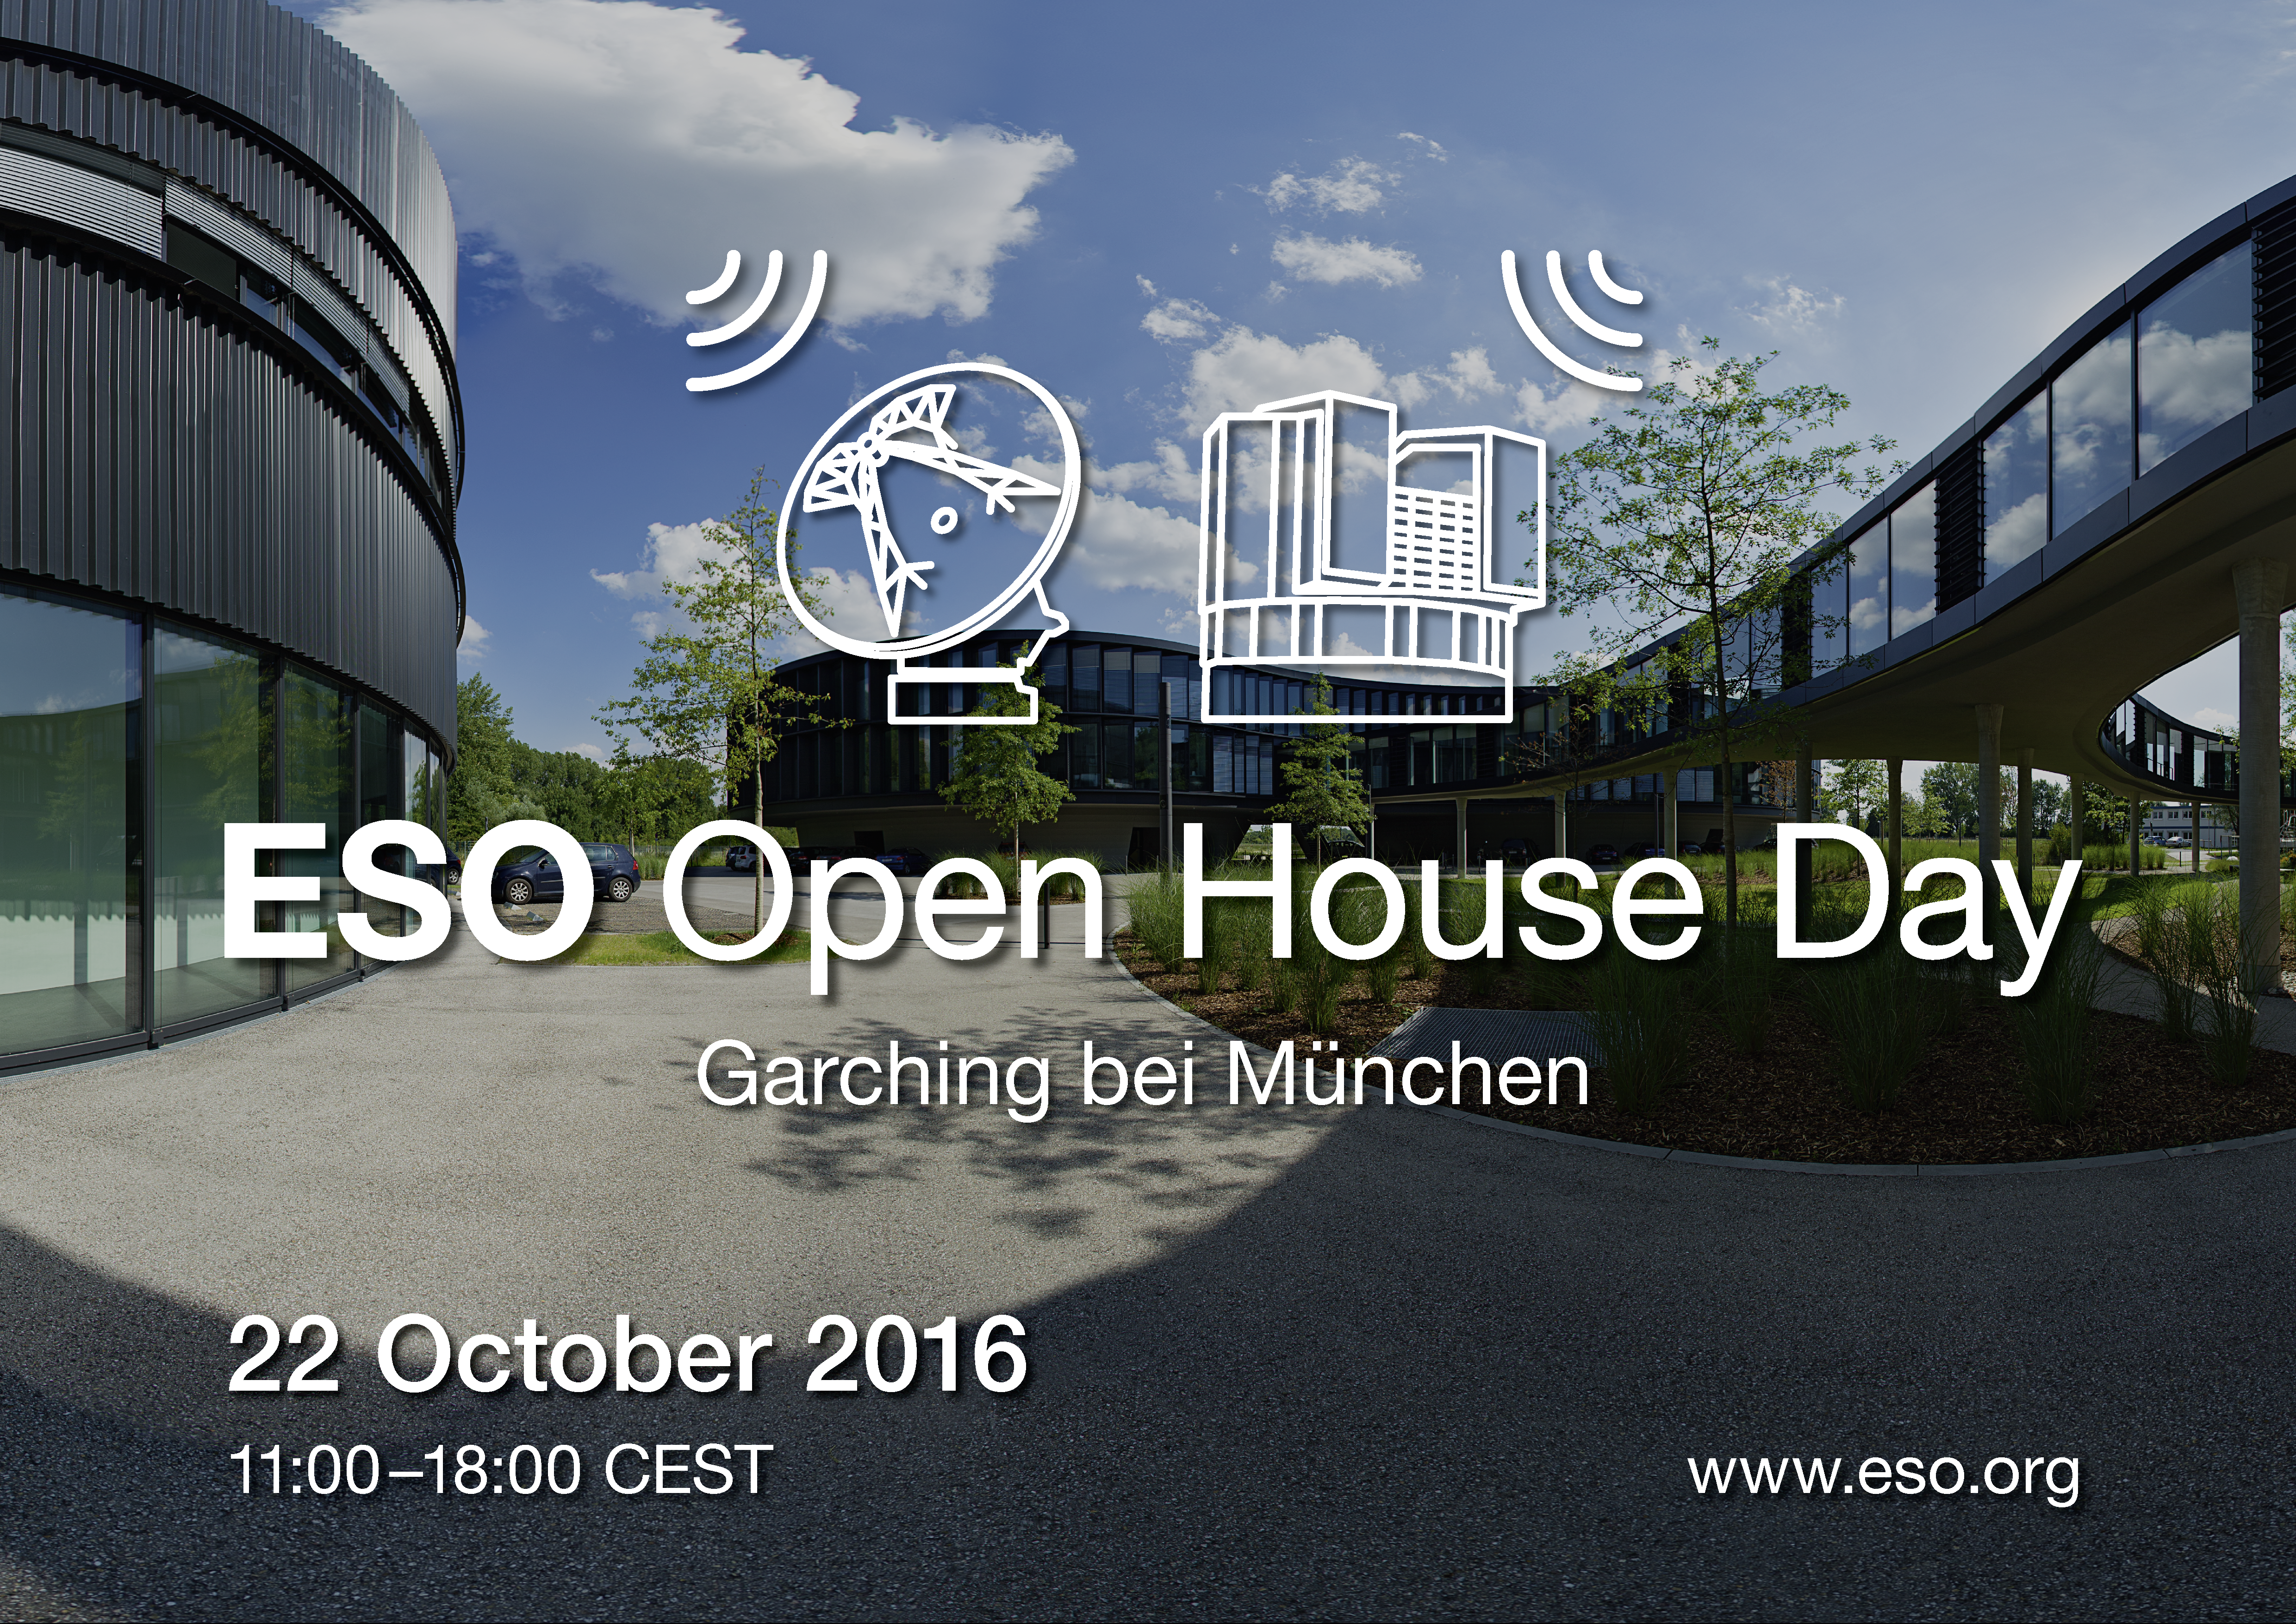

ESO Open House Day 2016

ESO Open House Day 2016.

Credit: ESO